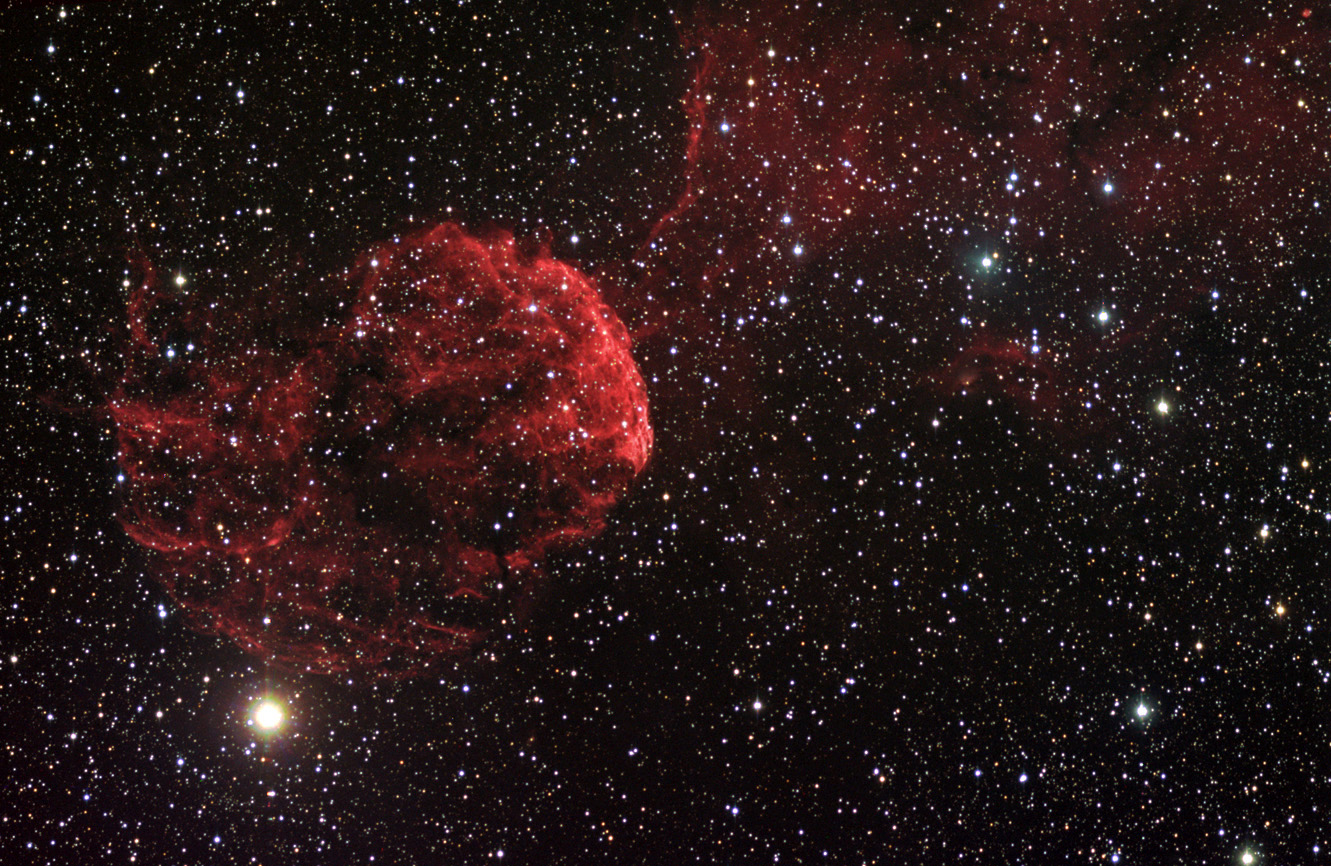

IC 443 Widefield

This supernova remnant is about 5000 years from Earth in the constellation Gemini. Can you see why it is sometimes called the Jellyfish Nebula?

This image was taken as part of Advanced Observing Program (AOP) program at Kitt Peak Visitor Center during 2014.

Credit: KPNO/NOIRLab/NSF/AURA/Tom Bash and John Fox/Adam Block